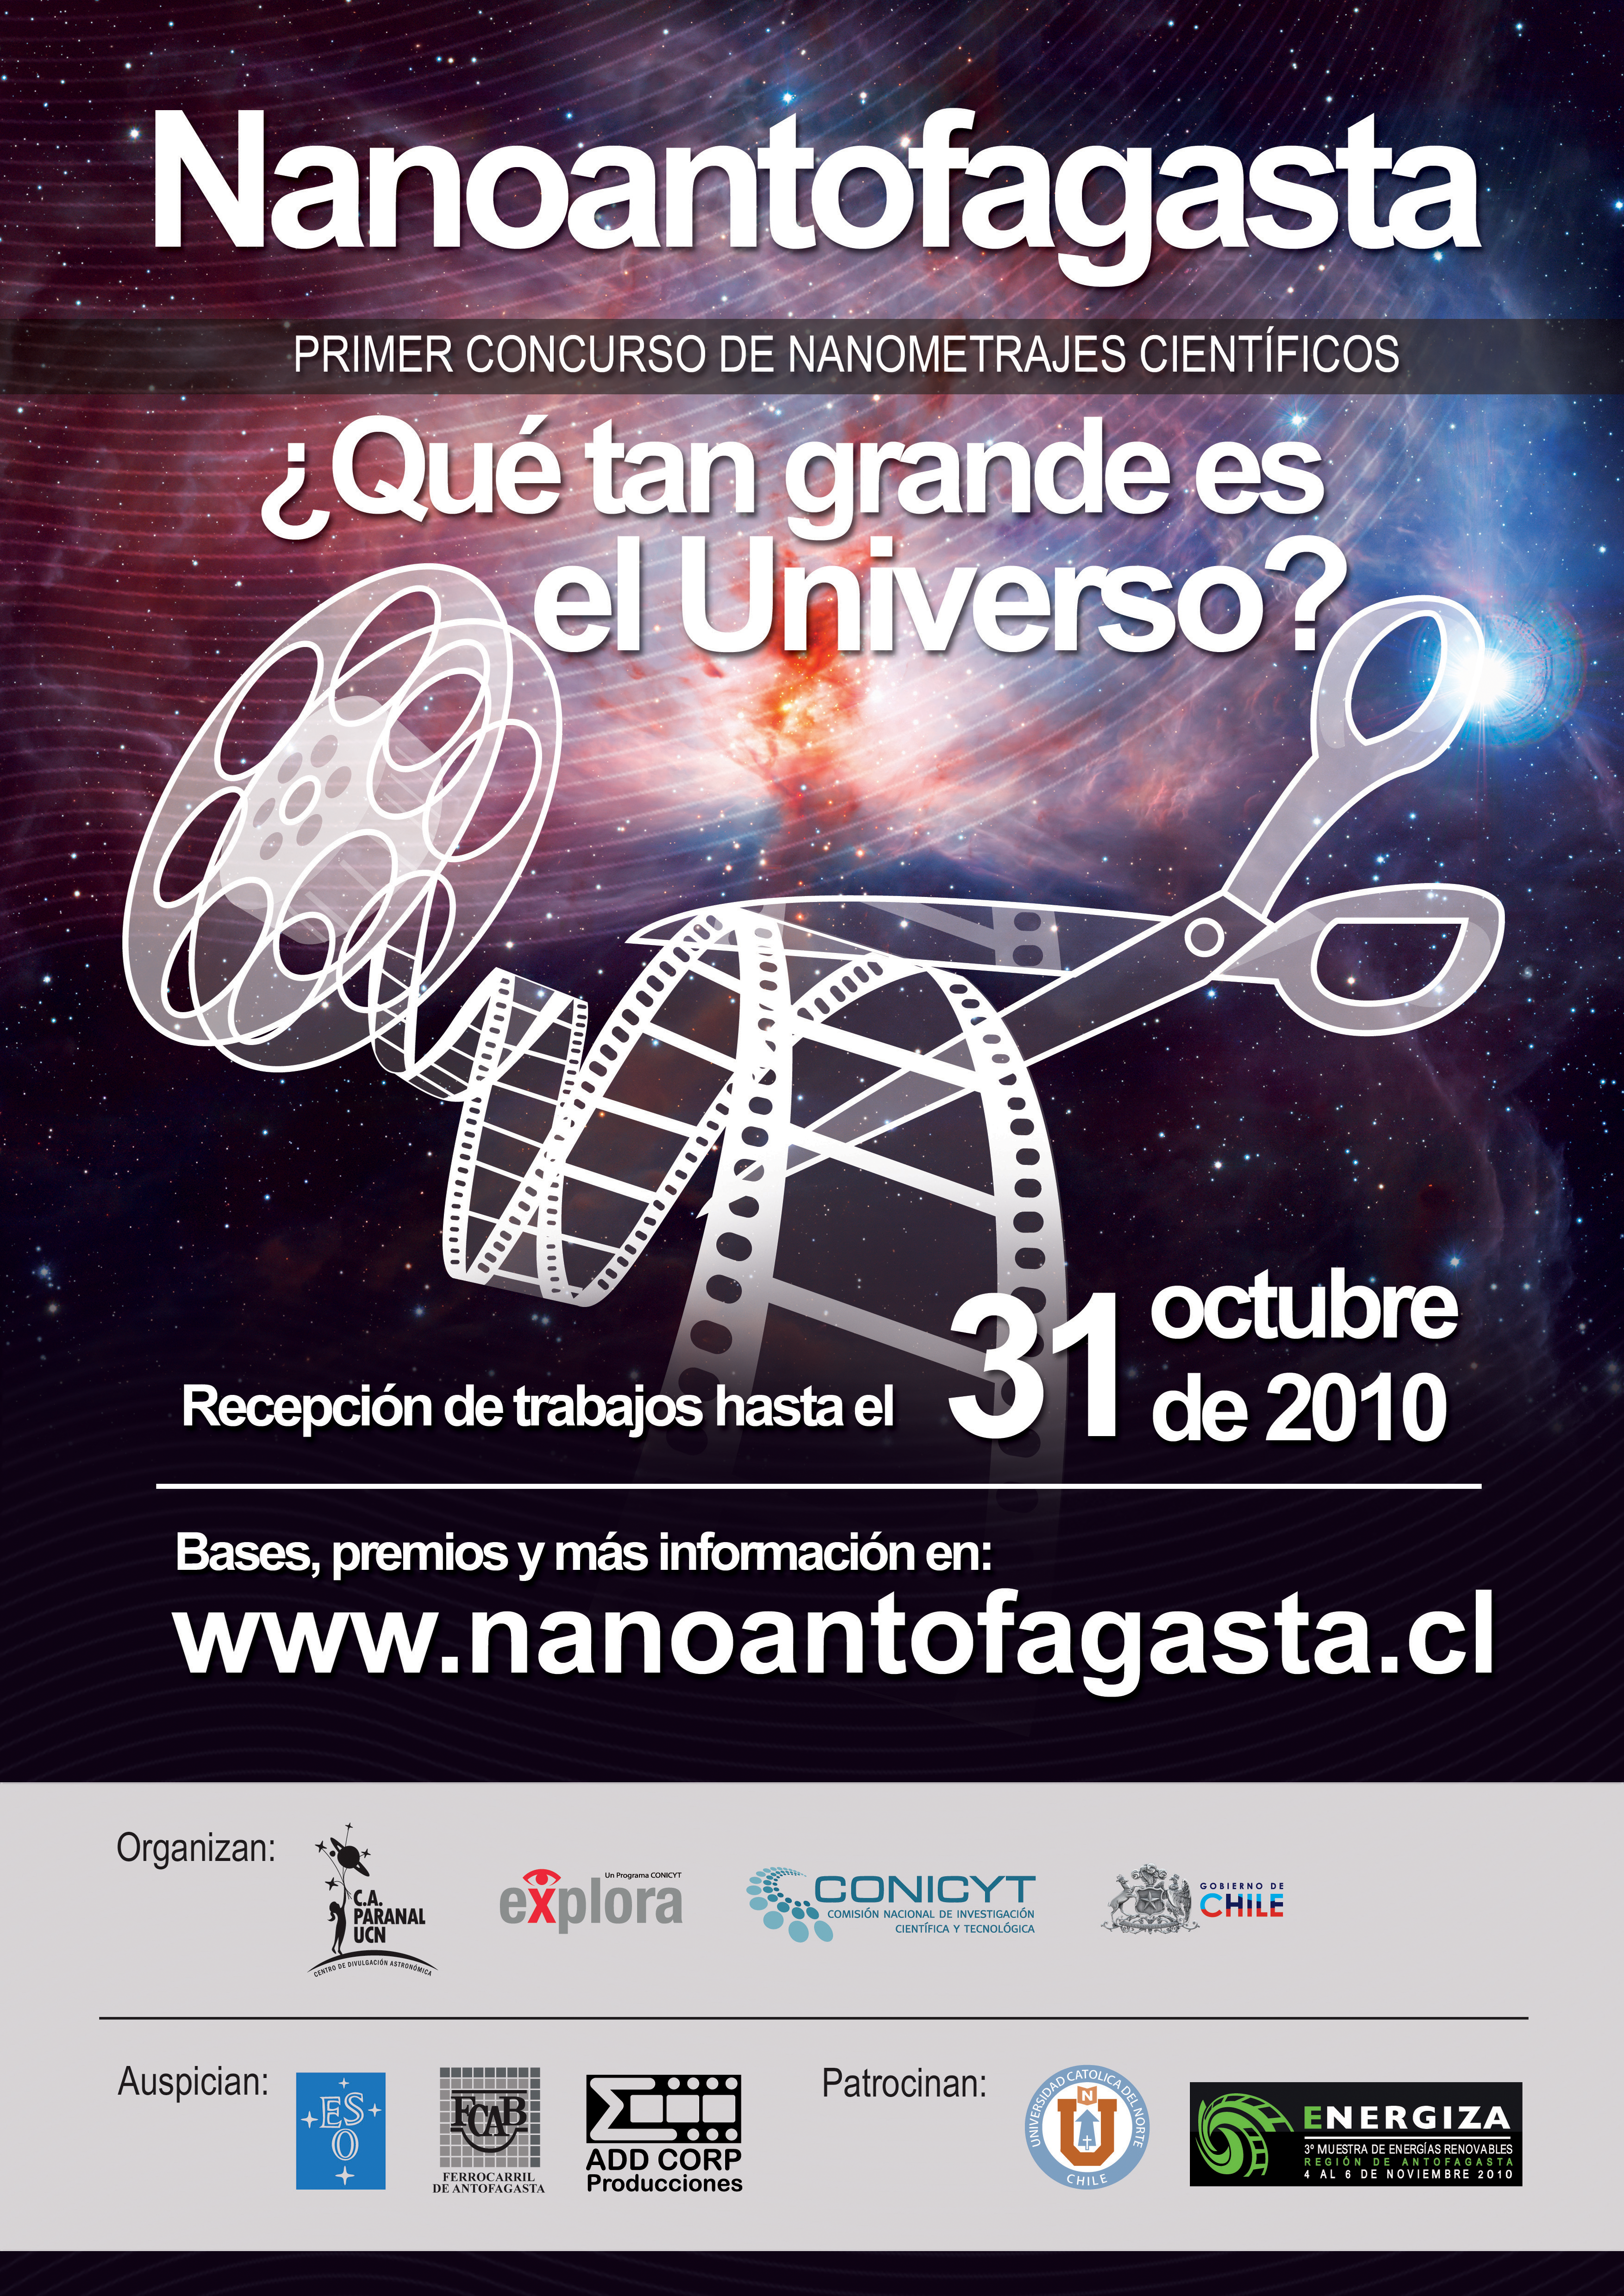

Poster for the Nanoantofagasta competition

Poster for the Nanoantofagasta competition, an innovative video competition launched in September 2010, and organised by the Astronomy Outreach Centre Paranal Universidad Católica de Norte, in collaboration with Explora–Conicyt, the Antofagasta Railroad and the European Southern Observatory.

Credit: Universidad Católica de Norte, Explora–Conicyt & ESO